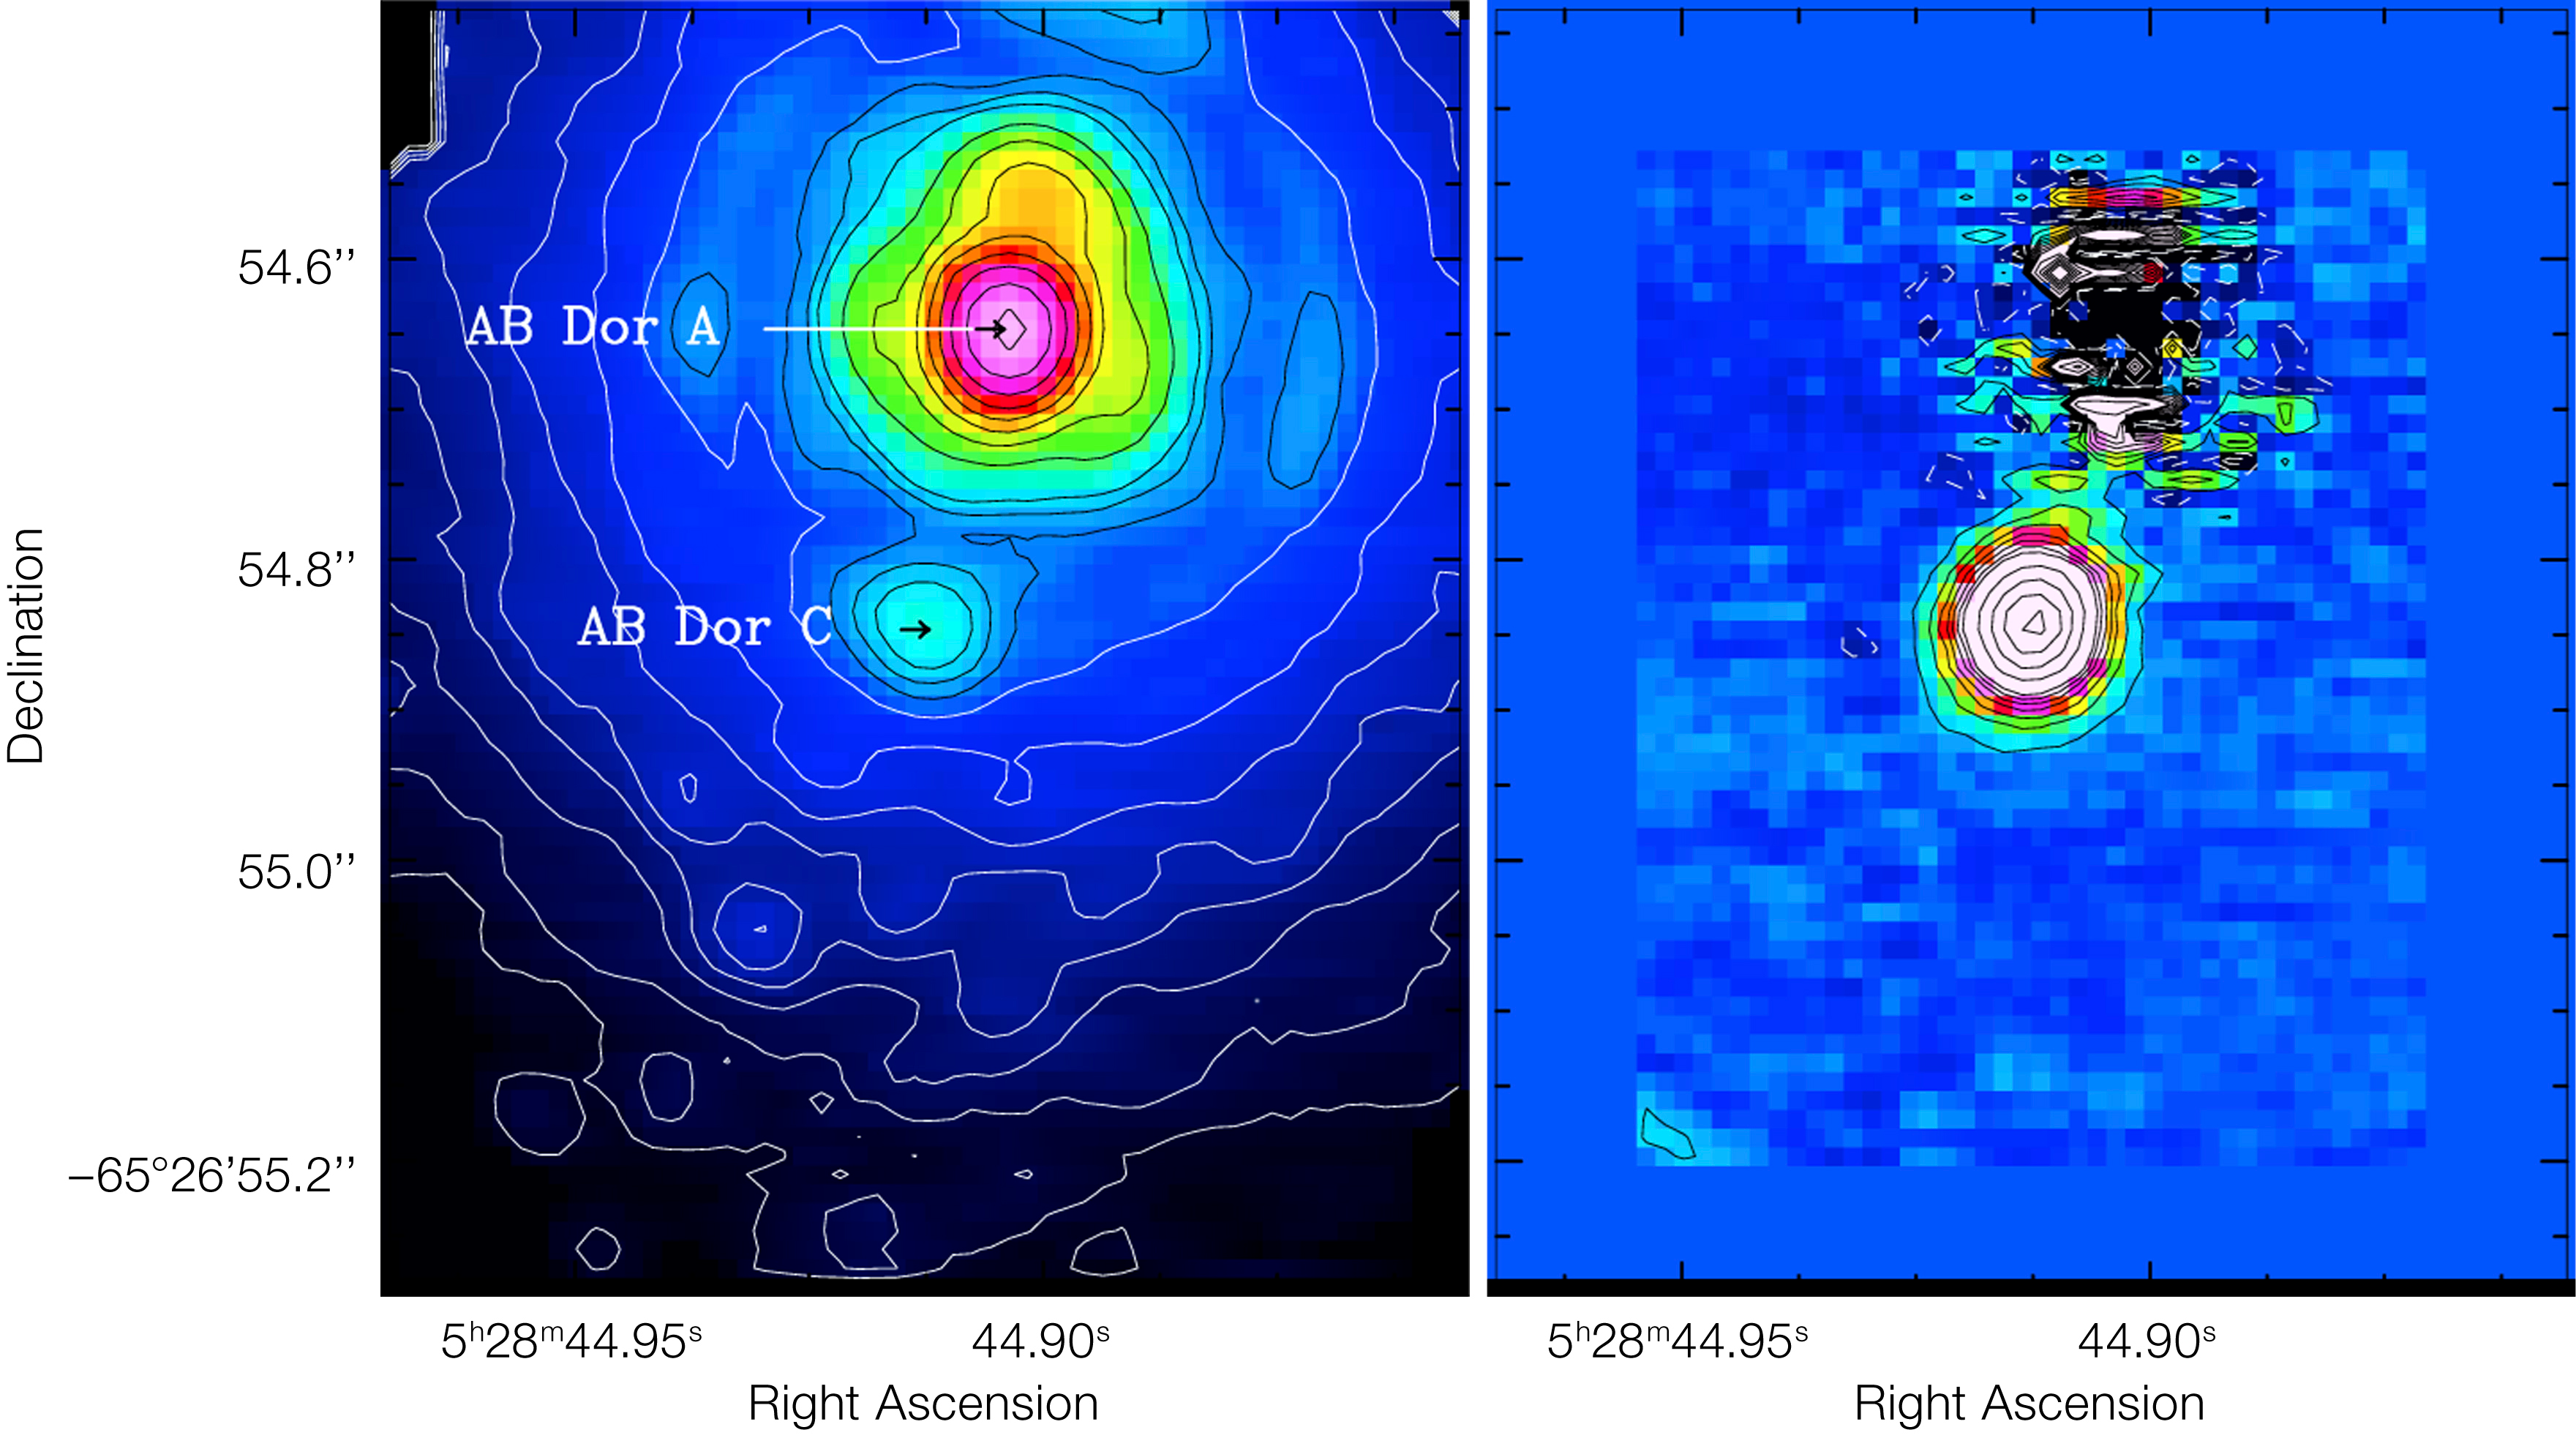

Looking for faint companions

The left side shows a raw image, while the right side shows the result after the newly developed technique was applied. Thanks to this technique it is possible to study the faint AB Doradus C (about 100 times fainter than its host), once the contamination from the brighter AB Doradus A and the artefacts due to atmospheric turbulence are subtracted. AB Doradus is the closest faint companion ever detected by imaging.

Credit: ESO